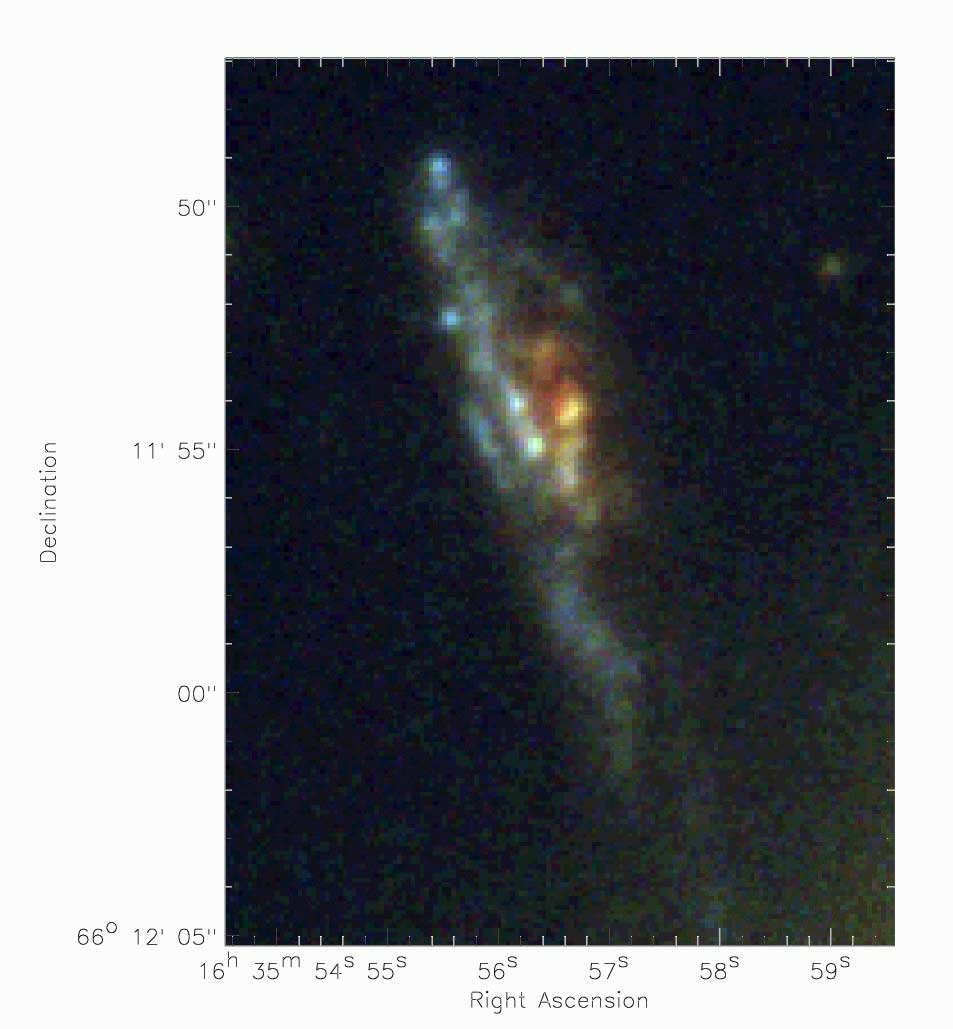

The arc in A 2218 generated by combining three drizzled frames

The arc in A 2218 generated by combining three drizzled frames using HST WFPC2 (I, V and B bands)

Credit: International Gemini Observatory/NOIRLab/NSF/AURA